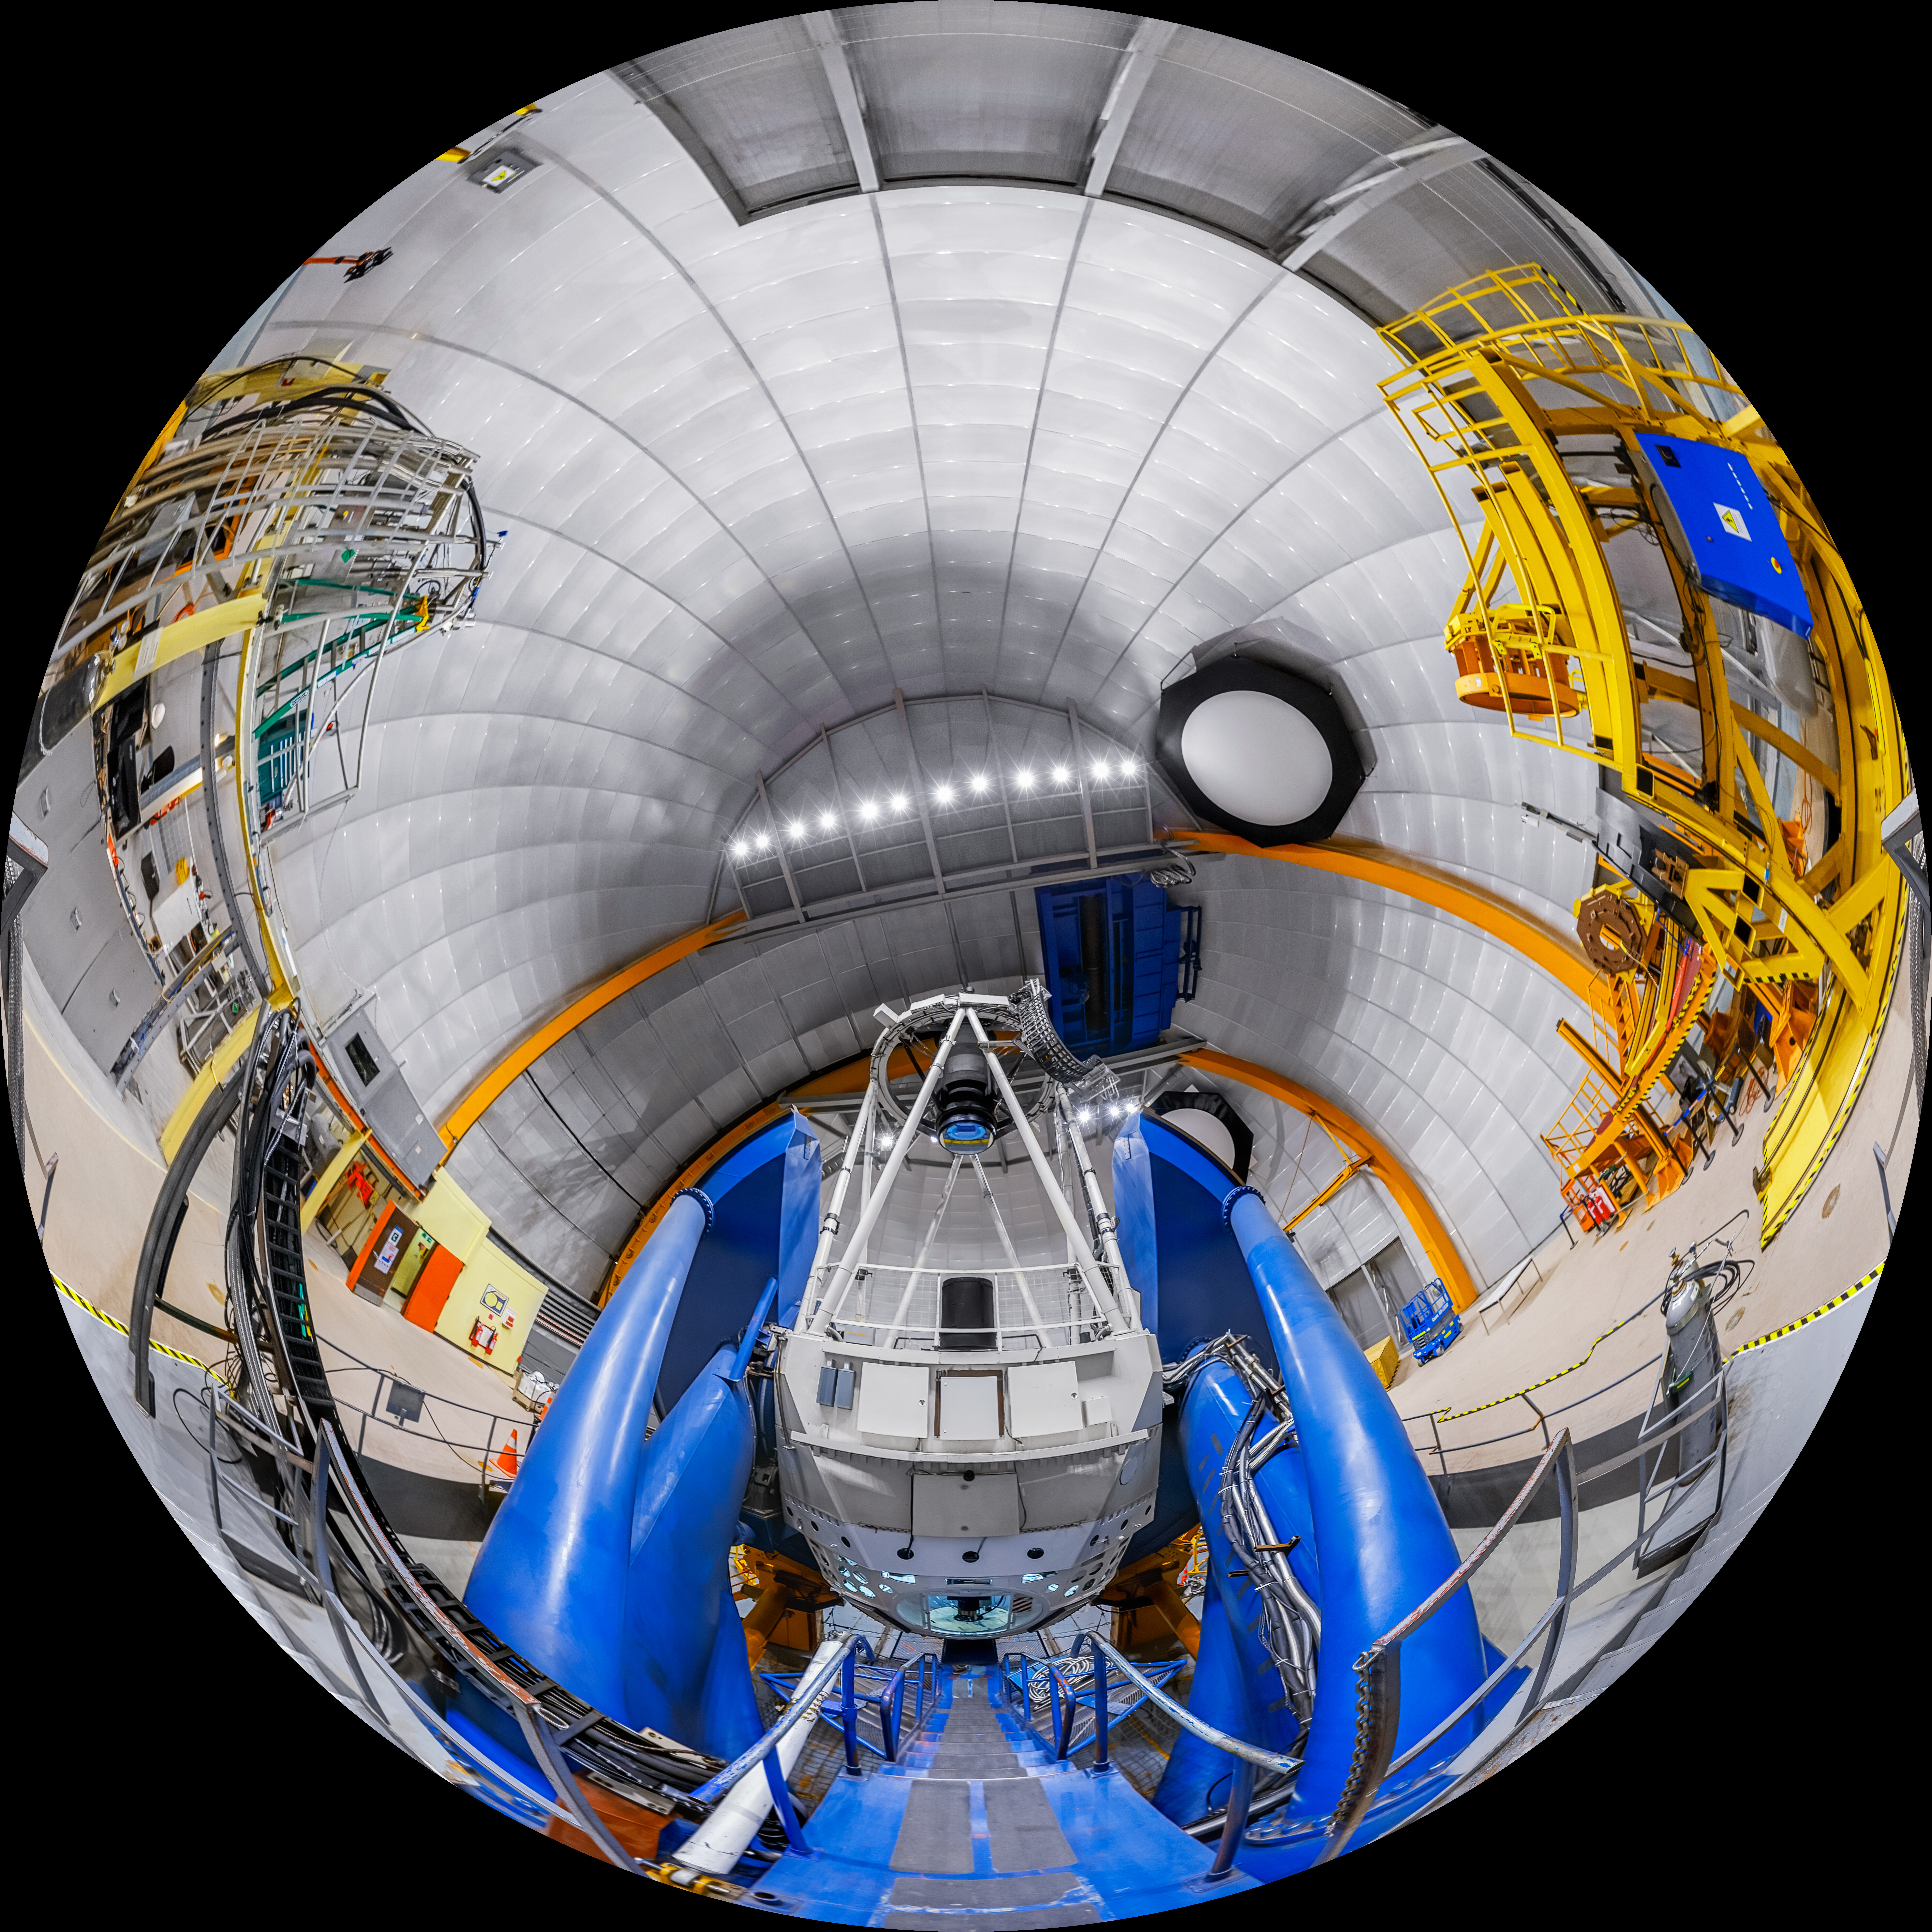

Víctor M. Blanco 4-meter Telescope Interior Fulldome

A fulldome view inside the SMARTS 1.5-meter Telescope at Cerro Tololo Inter-American Observatory.

A 360 panorama version of this image can be viewed here.

Credit: CTIO/NOIRLab/NSF/AURA/P. Horálek